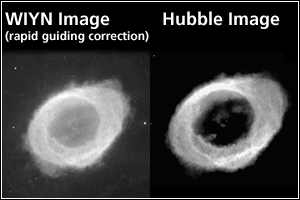

The Ring Nebula, Ground and Space Views

Credit: NOIRLab